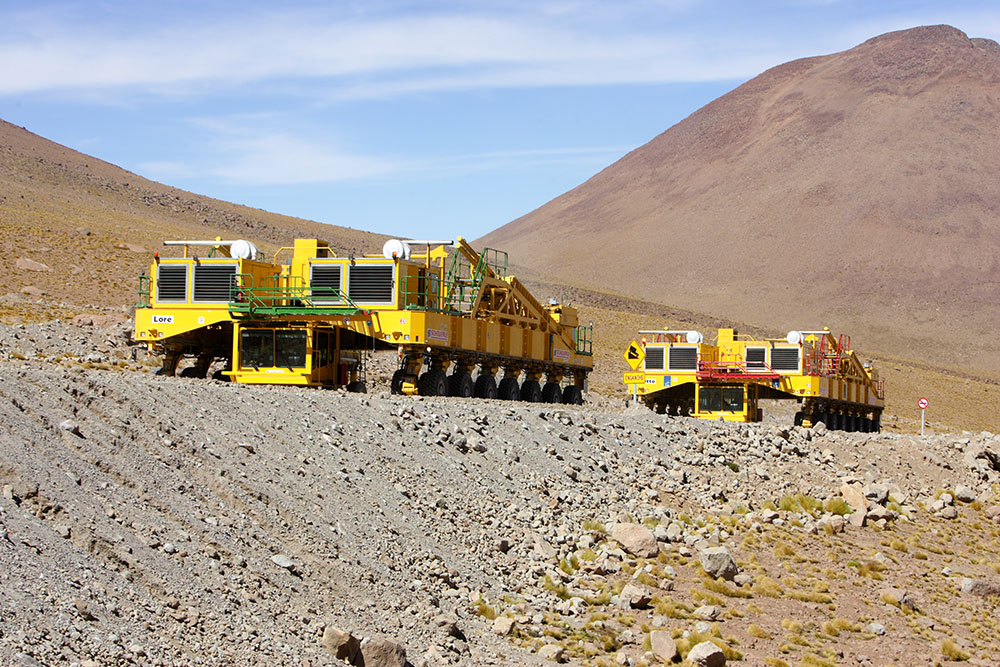

Transporters

The transporter's mission is to transport antennas. It weighs 100 tons, has 28 wheels and four front, rear, 360 degree and crank steering modes, its transport capacity is 130 tons, and its loaded average speed is 12 km/h and 20 km/h when unloaded on a horizontal plane. The average transfer distance from the OSF to the AOS is around 26 km and its average time is 5 hours. In this photo: transporters move towards Chajnantor.

.

Credit: Carlos Padilla - AUI/NRAO